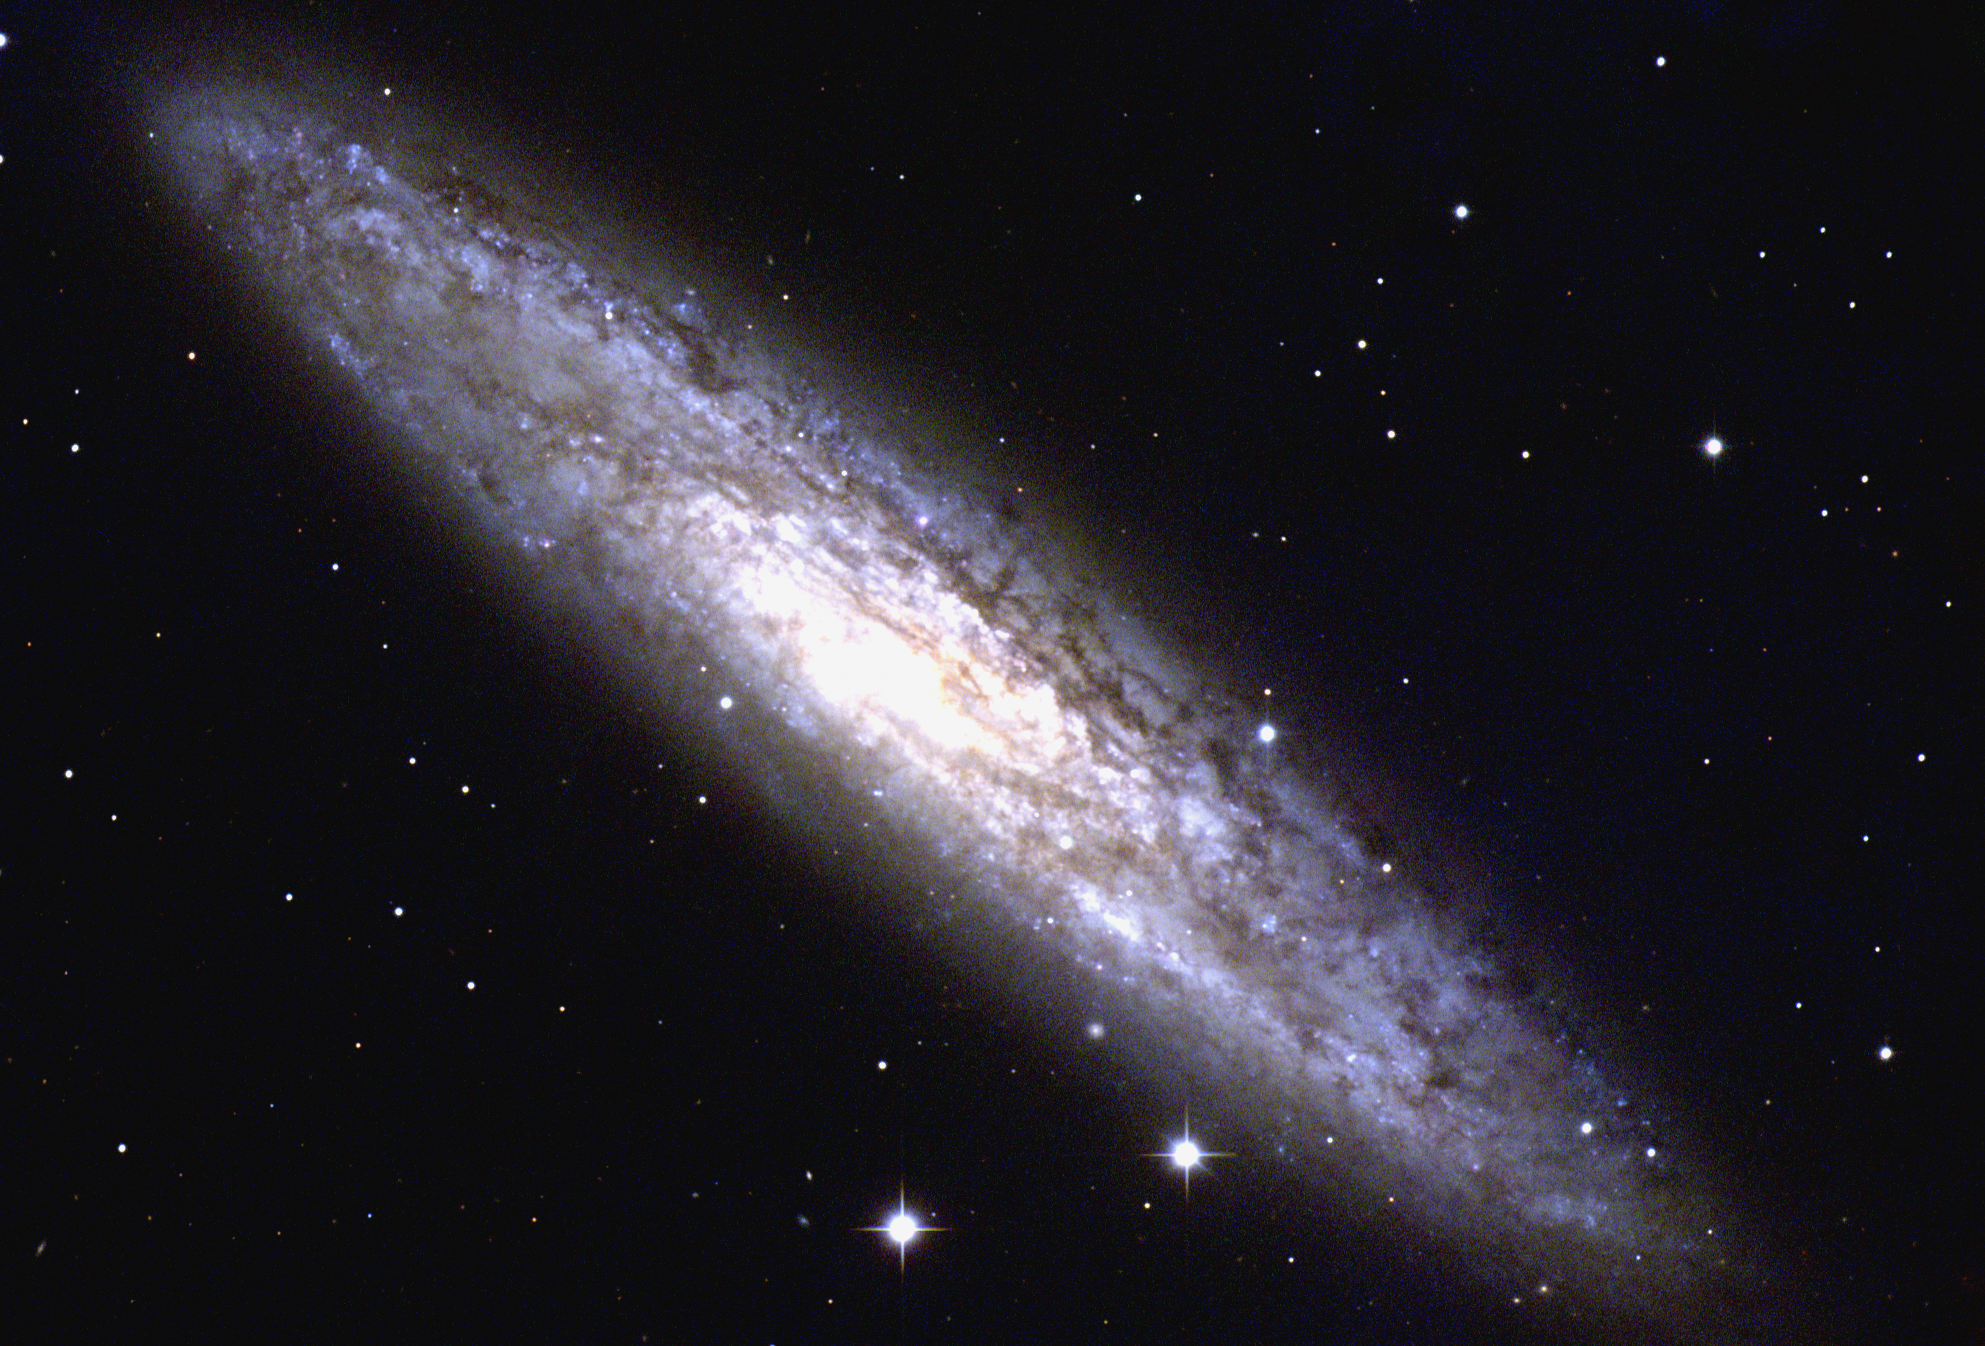

The Spiral Galaxy NGC 253

The Spiral Galaxy NGC253, as seen by the KPNO 0.9-meter telescope.

Credit: Todd Boroson/NOIRLab/NSF/AURA/